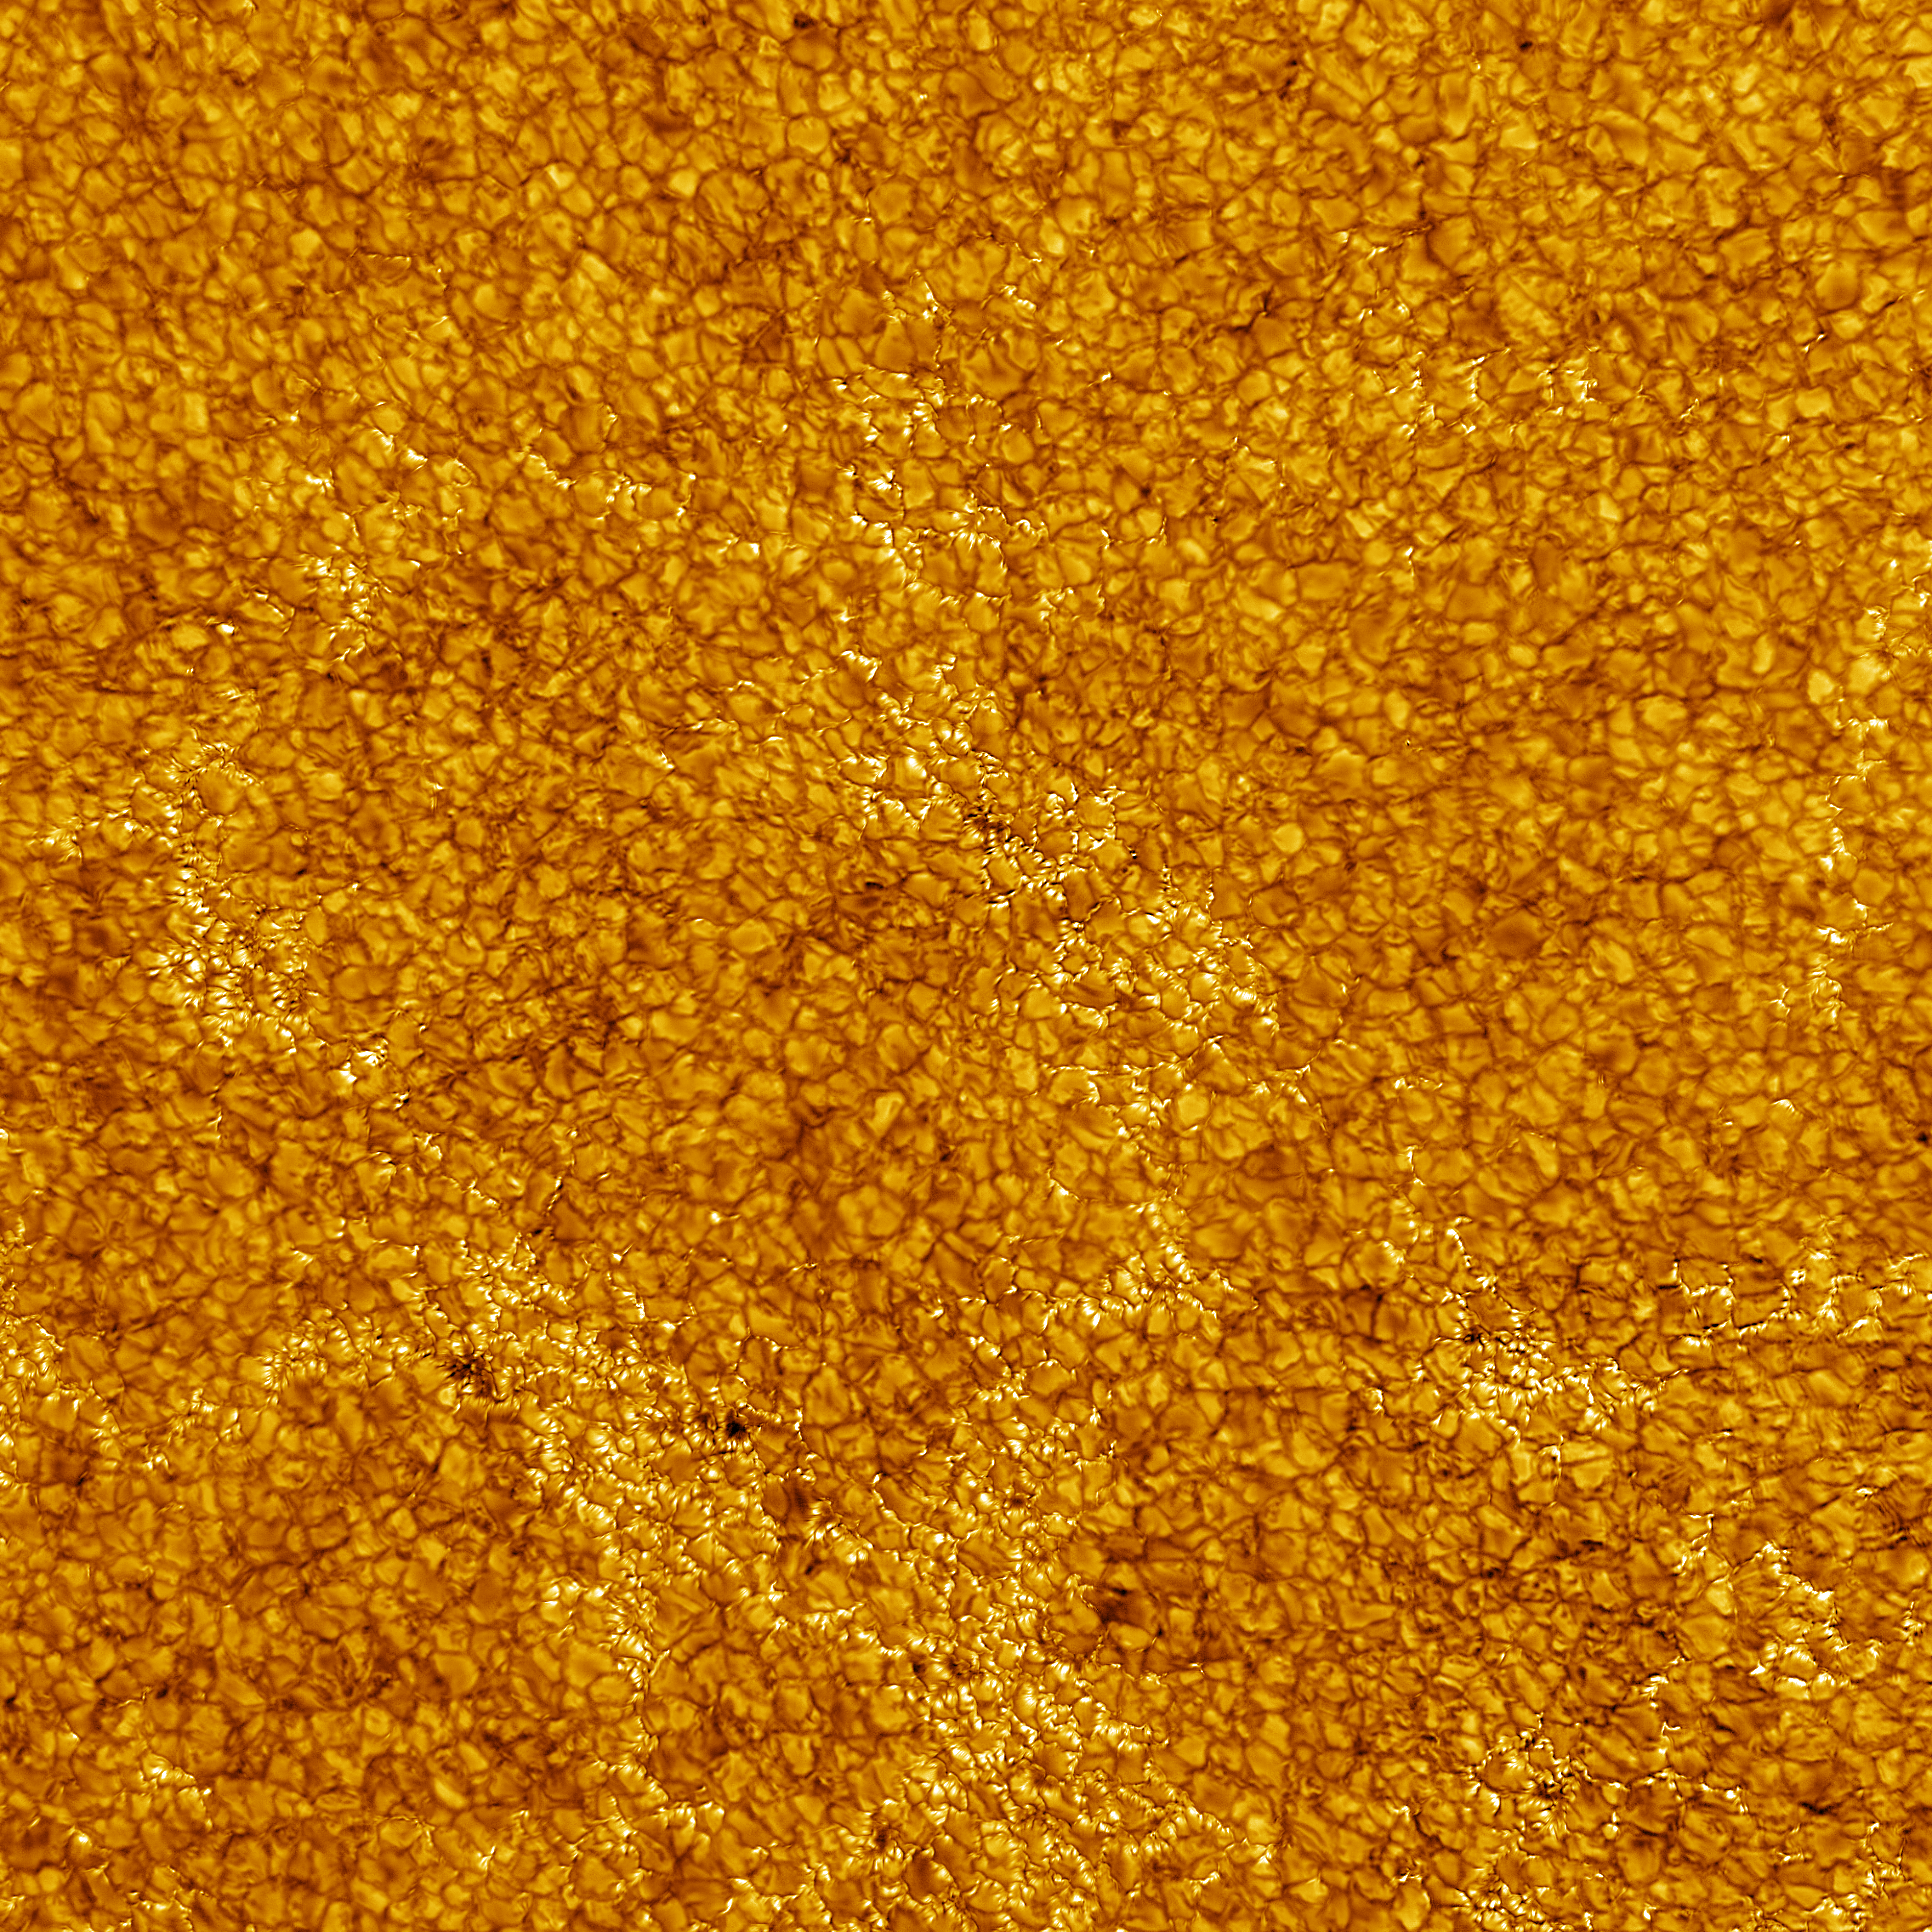

Observations released in celebration of the Inouye Solar Telescope Inauguration Ceremony

The surface of the Sun taken with the Visible Broadband Imager at the Daniel K. Inouye Solar Telescope. The image shows a region 82,500 kilometers across at a resolution of 18 km. The image is taken in the Fraunhofer “G Band” at 430 nanometers.

Credit: NSO/AURA/NSF